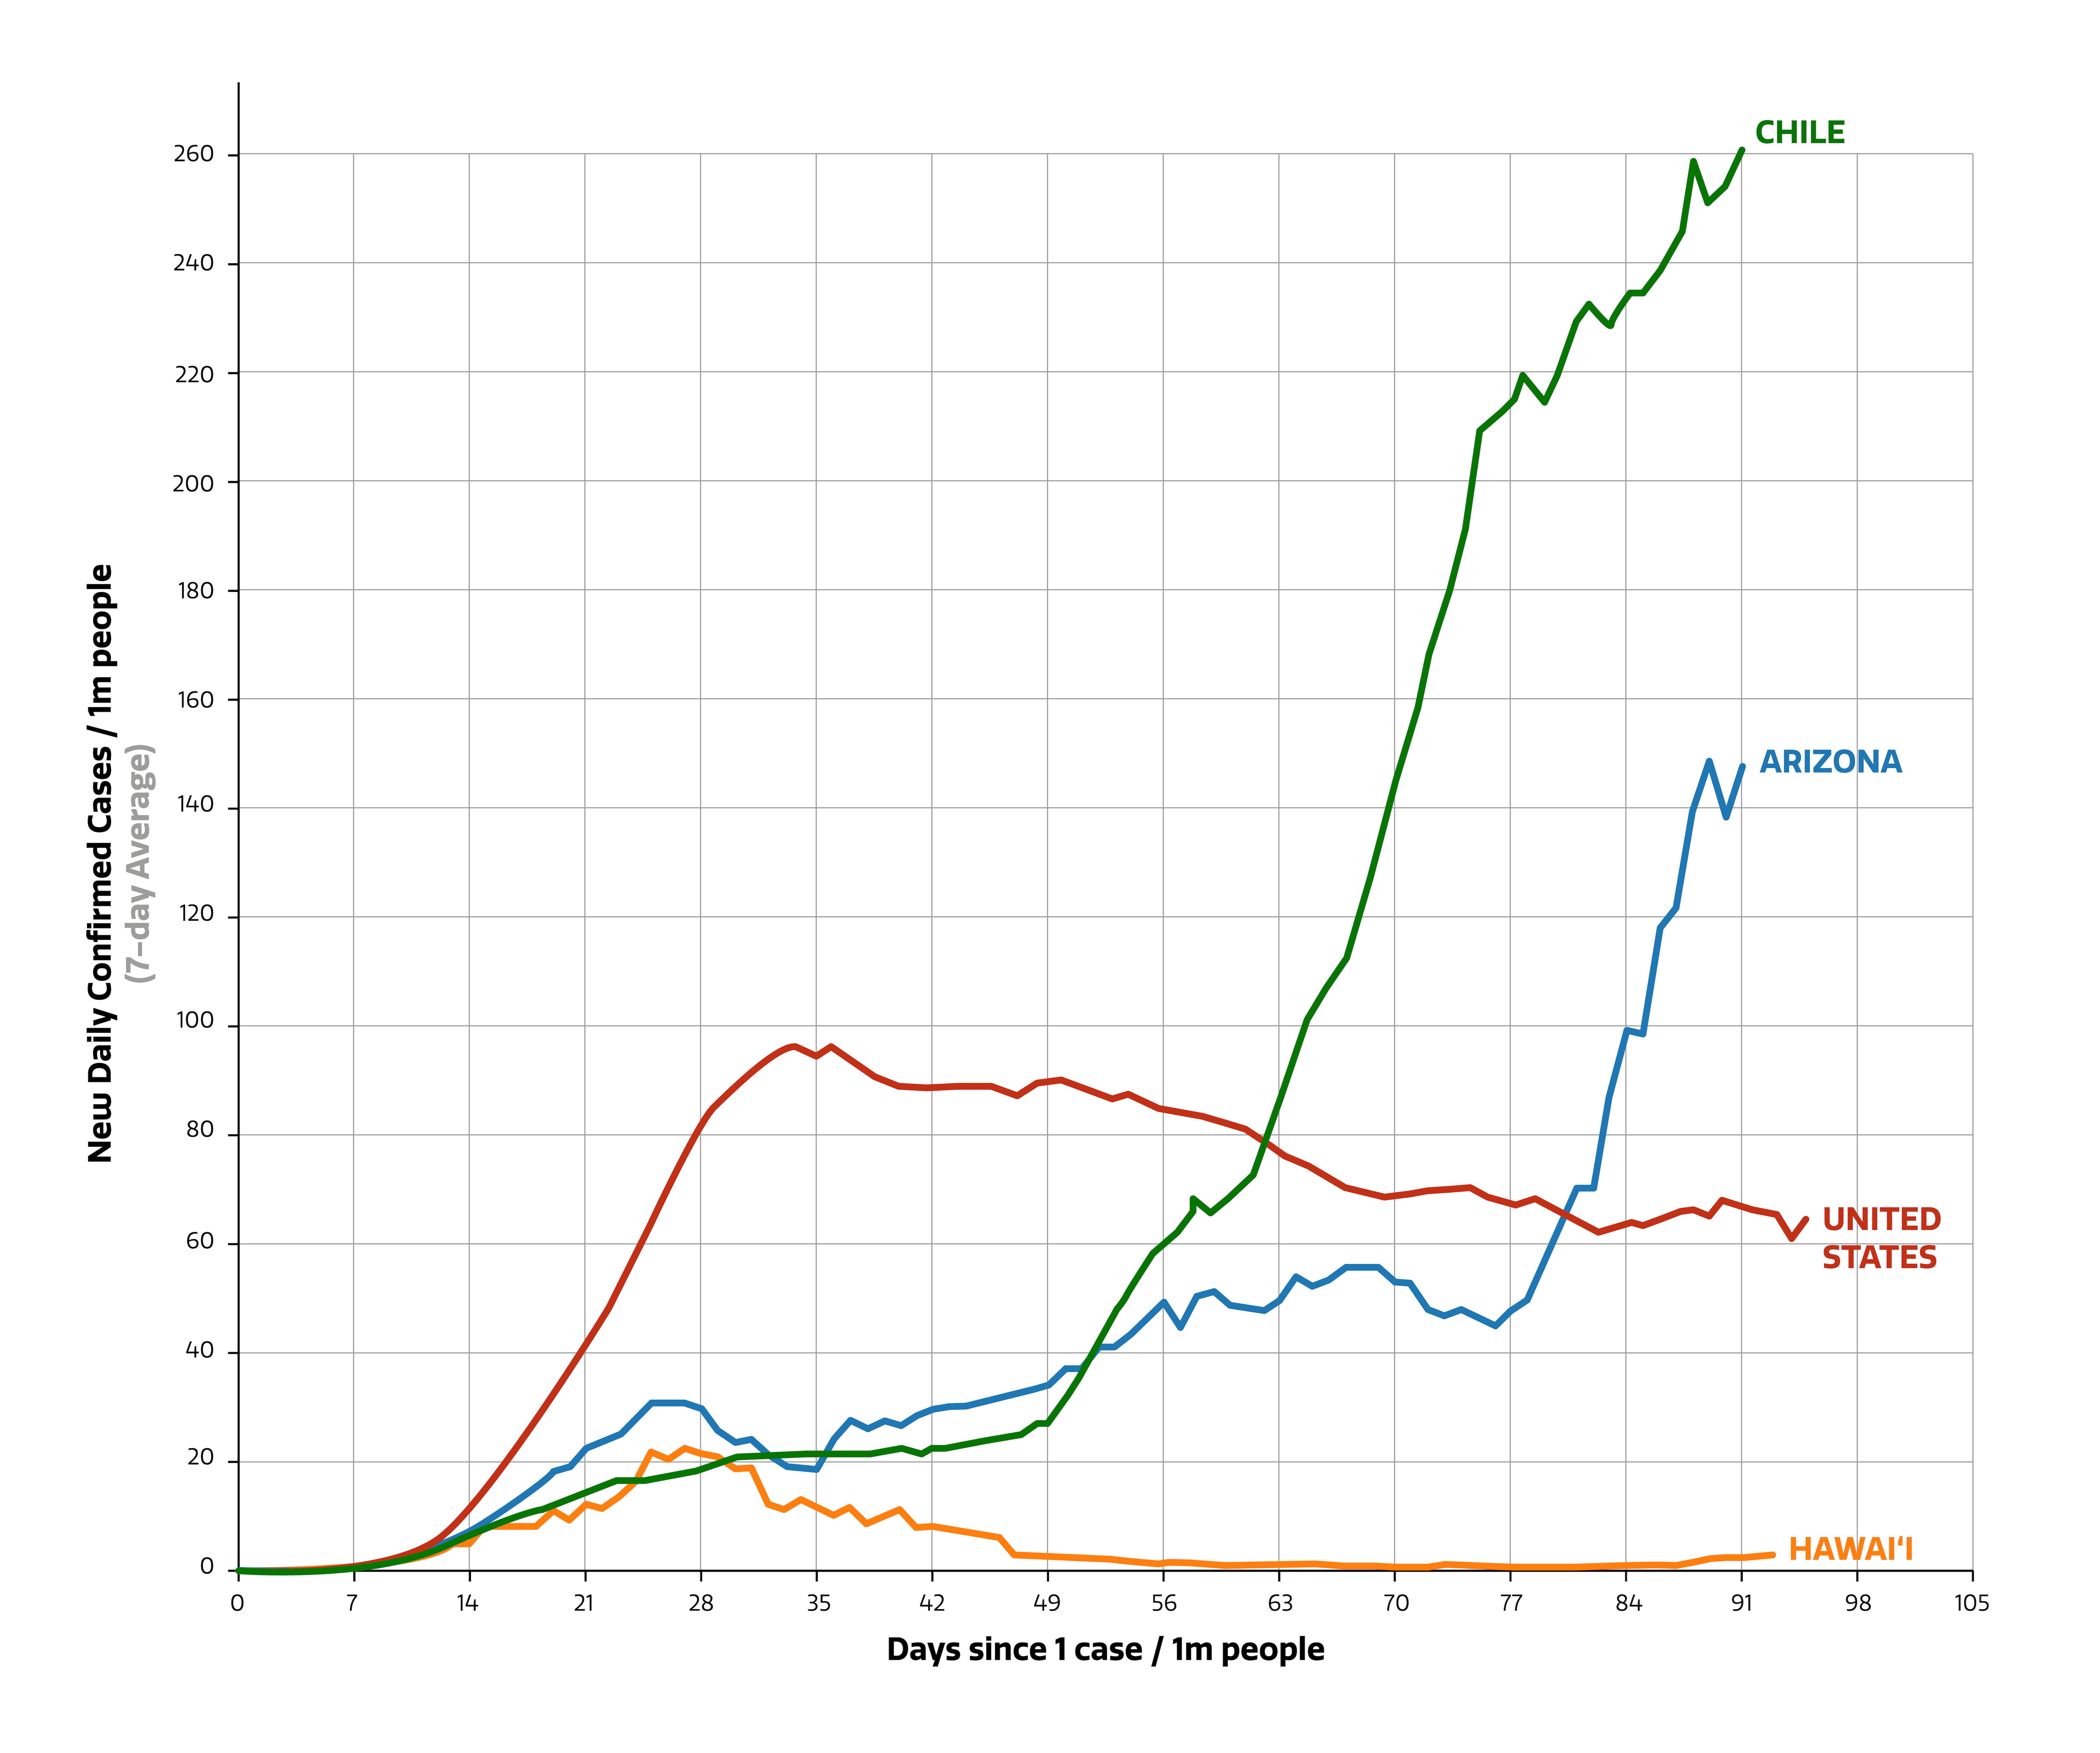

COVID-19 Rates in NOIRLab Communities

COVID-19 Rates in NOIRLab communities in the US and Chile

Credit: Data: Johns Hopkins CSSE;Updated: 06/11/2020.Interactive Visualization: https://91-DIVOC.com/ by @profwade_